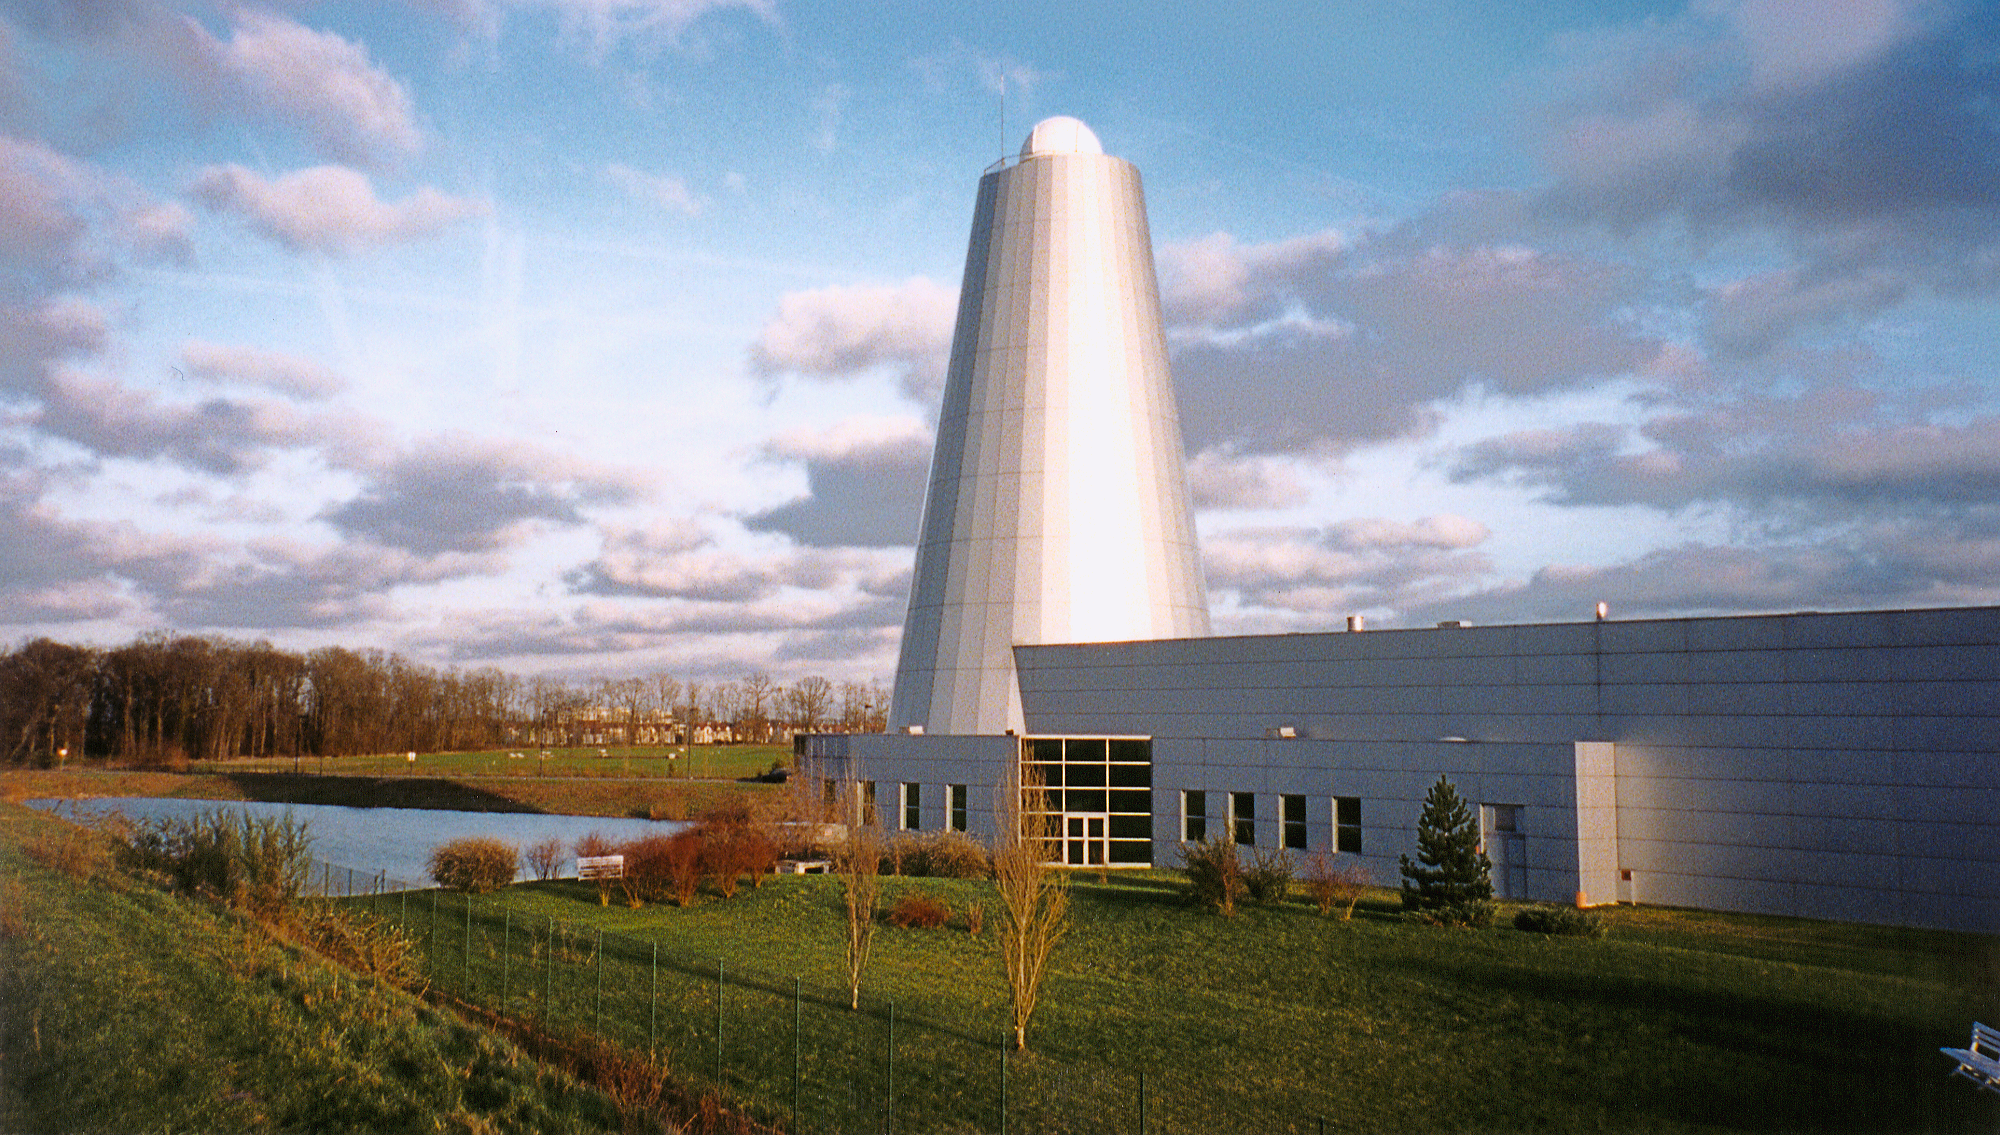

Acceptance Test Results from first Gemini M1 Mirror

he large optics polishing facility of REOSC

Credit: NOIRLab